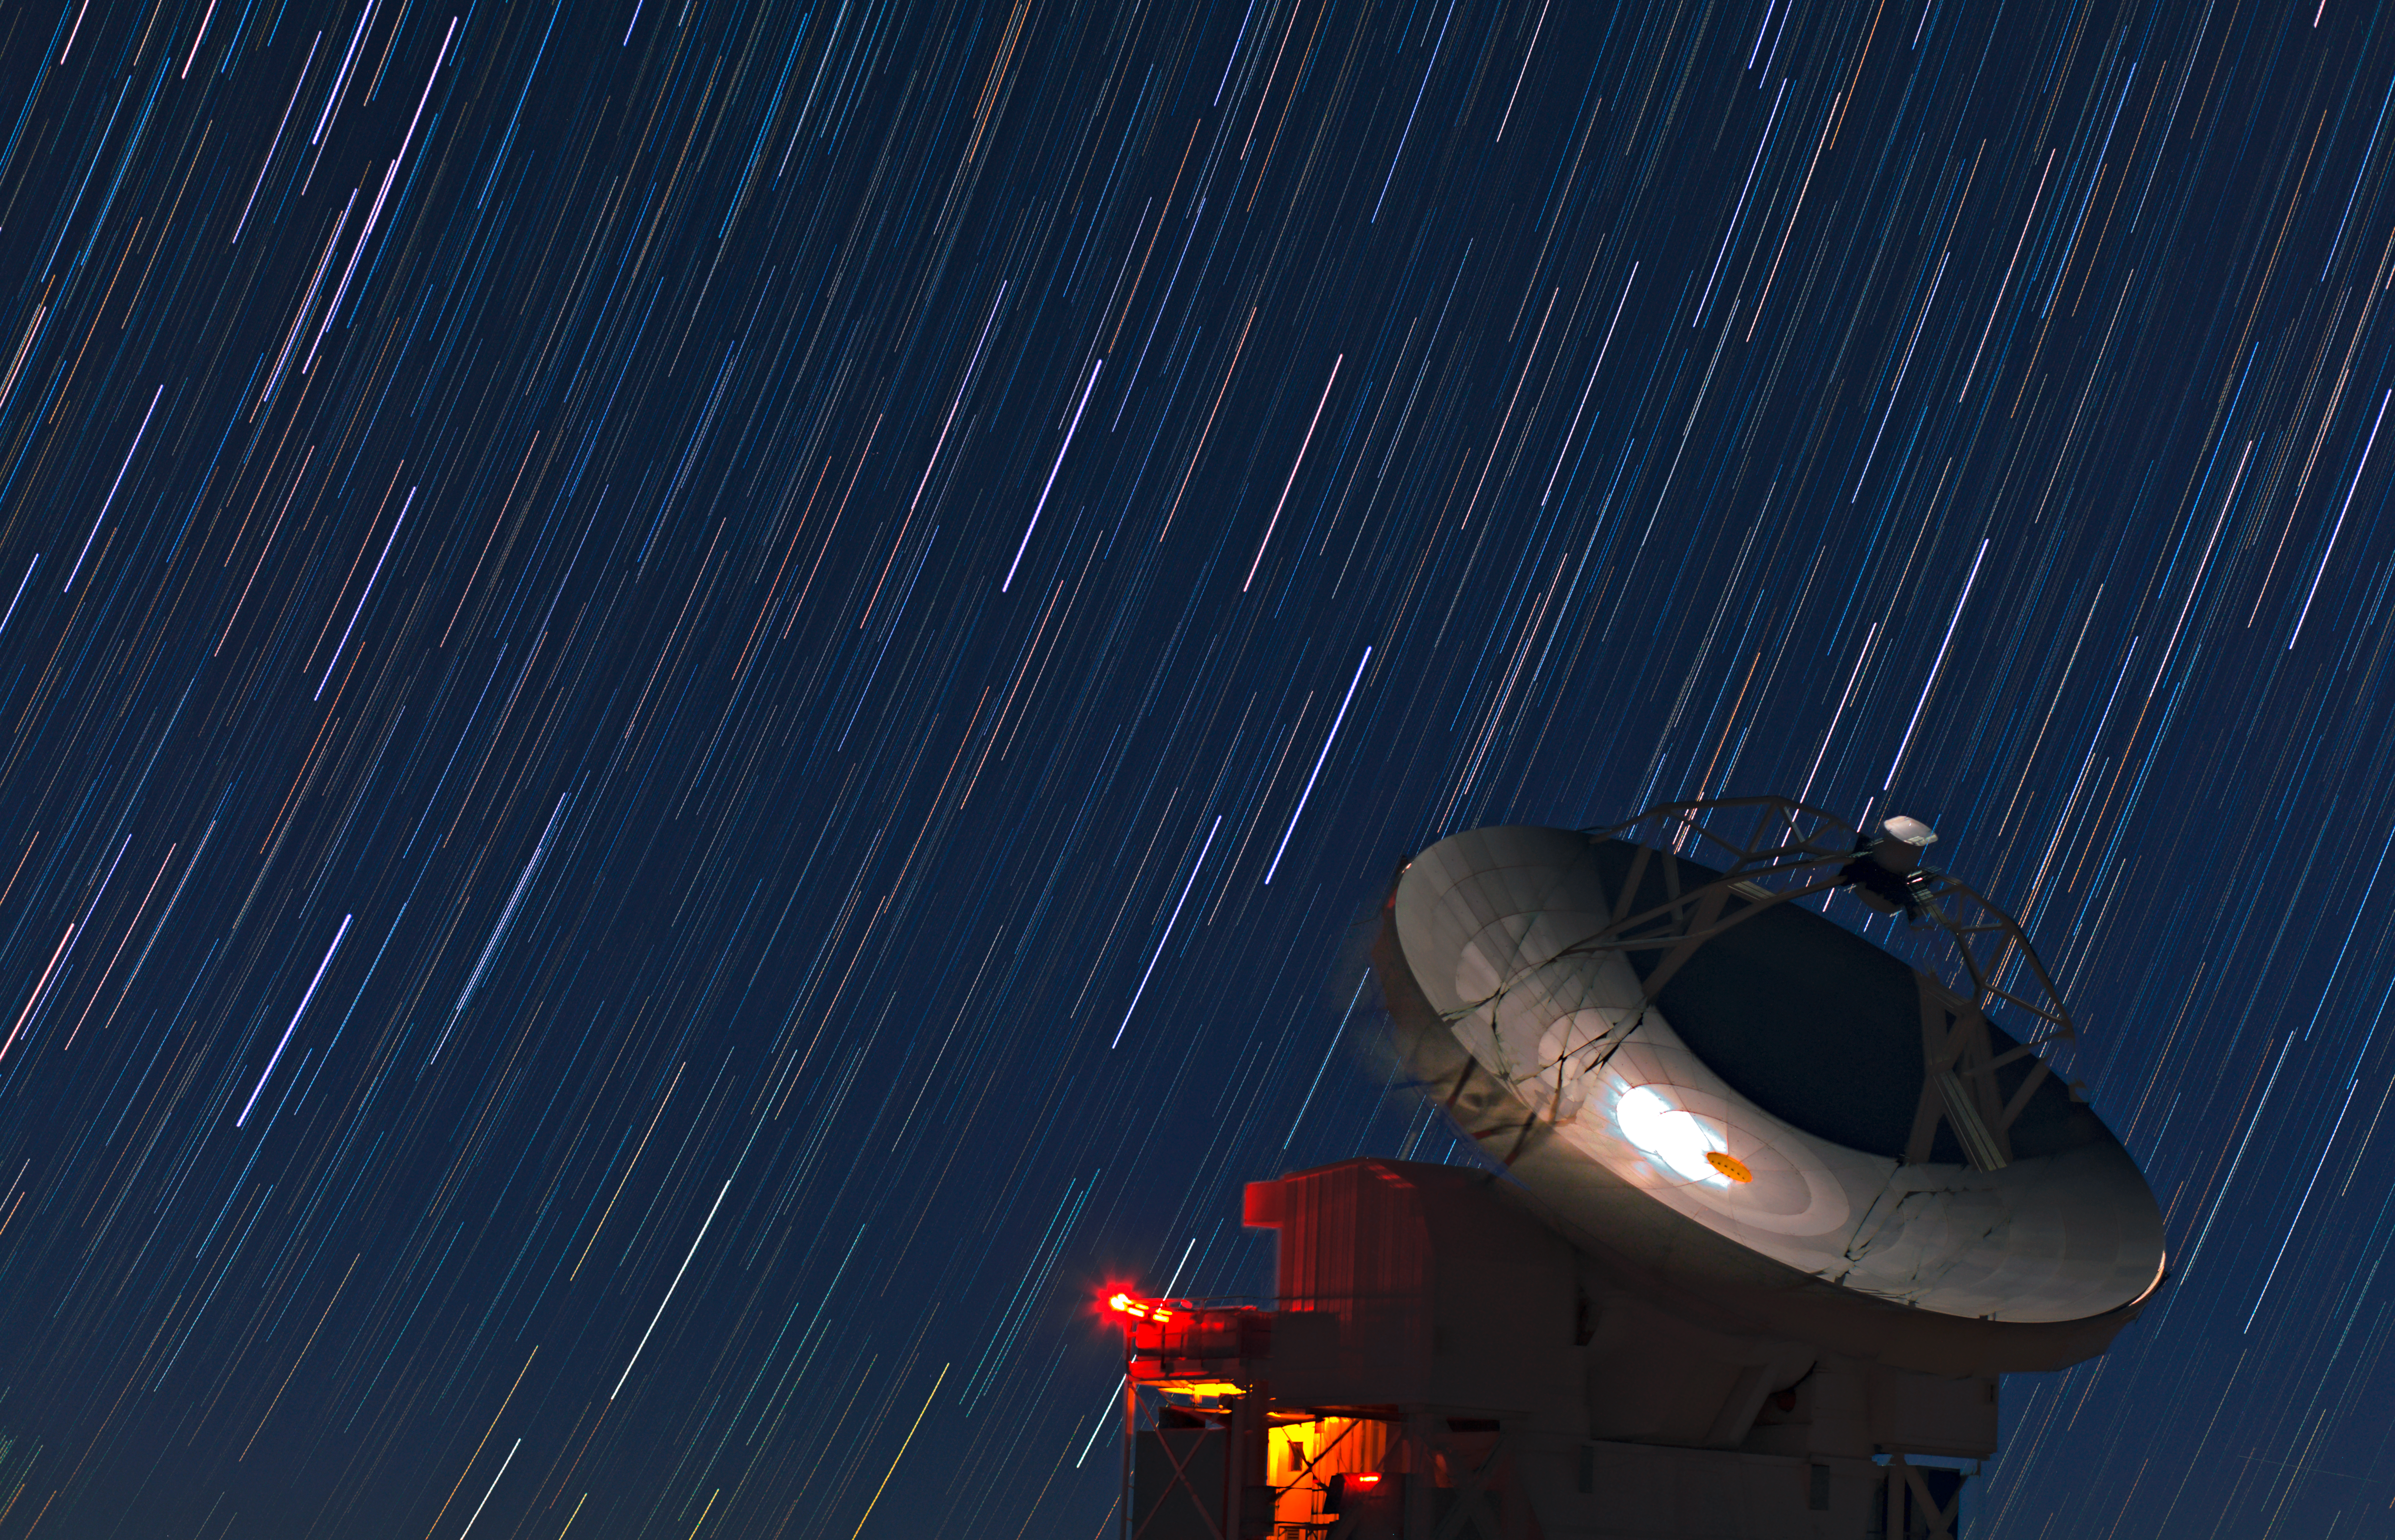

The stars streak overhead

Although this image might at first look like abstract modern art, it is in fact the result of a long camera exposure of the night sky over the Chajnantor Plateau in the Chilean Andes. As the Earth rotates towards another day, the stars of the Milky Way above the desert stretch into colourful streaks. The high-tech telescope in the foreground, meanwhile, takes on a dreamlike quality.

This mesmerising photo was taken 5000 metres above sea level on the Chajnantor Plateau, home of the Atacama Pathfinder Experiment (APEX) telescope, which is seen here. APEX is a 12-metre-diameter telescope which collects light with wavelengths in the millimetre and submillimetre range. Astronomers use APEX to study objects ranging from the cold clouds of gas and cosmic dust where new stars are being born, to some of the earliest and most distant galaxies in the Universe.

APEX is a pathfinder for the Atacama Large Millimeter/submillimeter Array (ALMA), a revolutionary telescope that ESO, together with its international partners, is building and operating, also on the Chajnantor Plateau. When ALMA is completed in 2013, it will be an array of 54 antennas with 12-metre diameters, and an additional 12 antennas with 7-metre diameters. The two telescopes are complementary: thanks to its larger field of view, APEX can find many targets across wide areas of sky, which ALMA will study in great detail due to its far higher angular resolution. APEX and ALMA are both important tools to help astronomers find out more about the workings of our Universe, such as the formation of the stars seen wheeling overhead in this image.

ESO Photo Ambassador Babak Tafreshi took this picture. He is also founder of The World At Night, a programme to create and exhibit a collection of stunning photographs and time-lapse videos of the world’s most beautiful and historic sites against a nighttime backdrop of stars, planets and celestial events.

APEX is a collaboration between the Max Planck Institute for Radio Astronomy (MPIfR), the Onsala Space Observatory (OSO) and ESO. Operation of APEX at Chajnantor is entrusted to ESO. ALMA is an international astronomy facility, and a partnership of Europe, North America and East Asia in cooperation with the Republic of Chile. ESO is the European partner in ALMA.

Credit: ESO/B. Tafreshi (twanight.org)